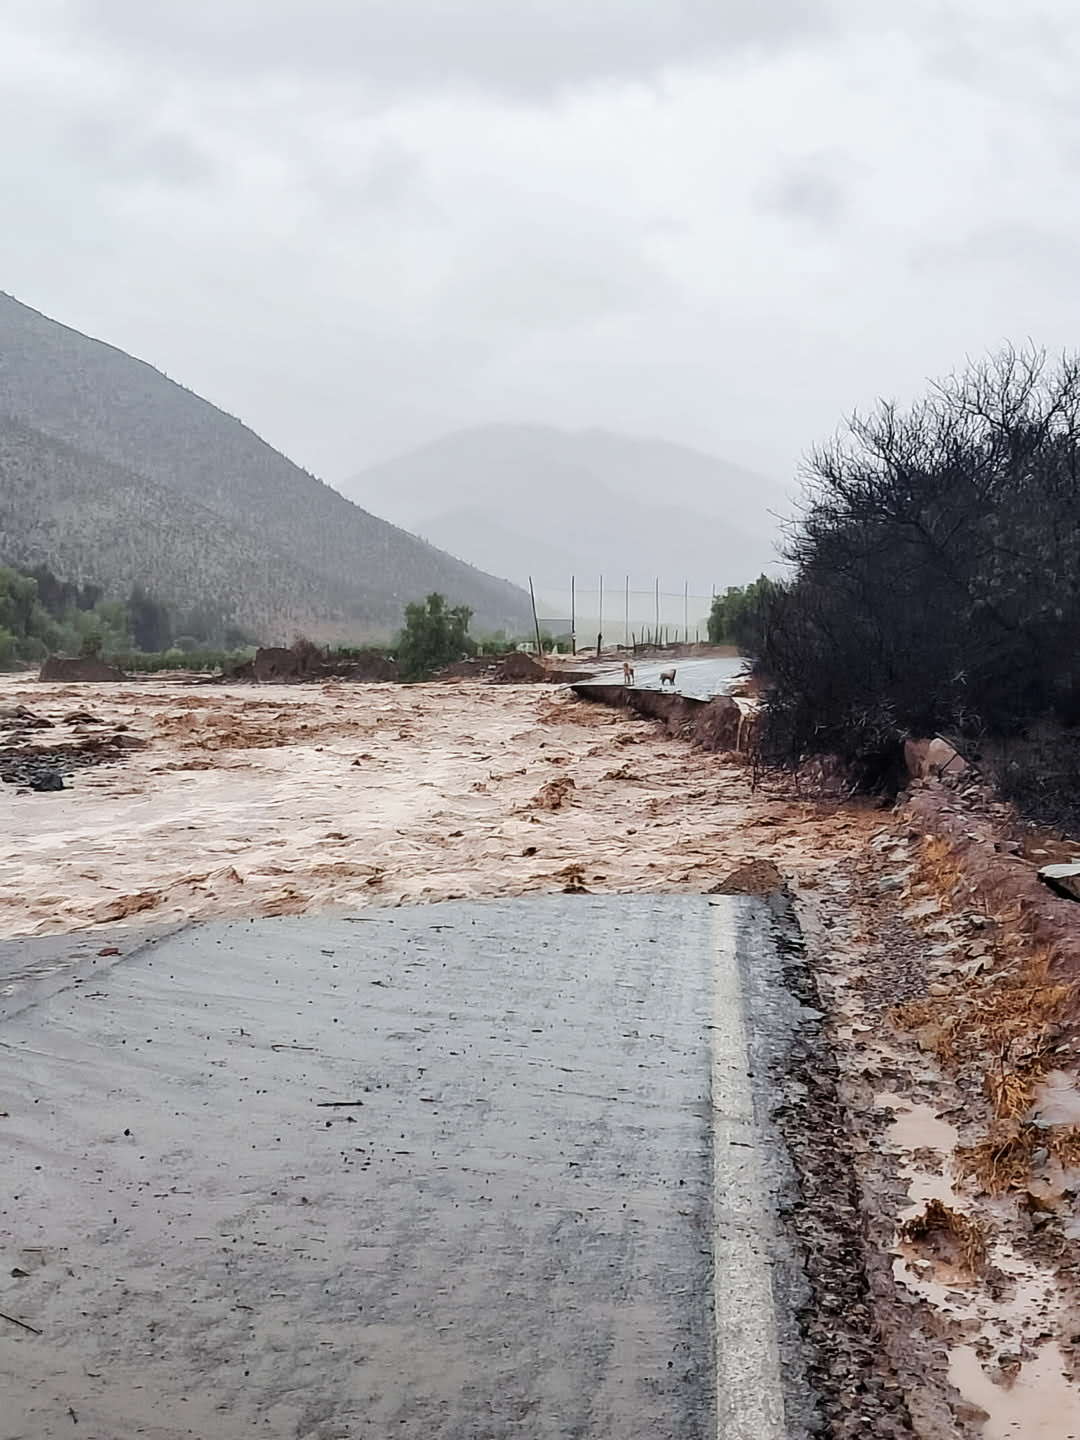

Cerro Tololo and Cerro Pachón Road Damage

The public road leading to Cerro Tololo and Cerro Pachón was washed out at the San Carlos ravine.

Credit: Elquiglobal via Instagram